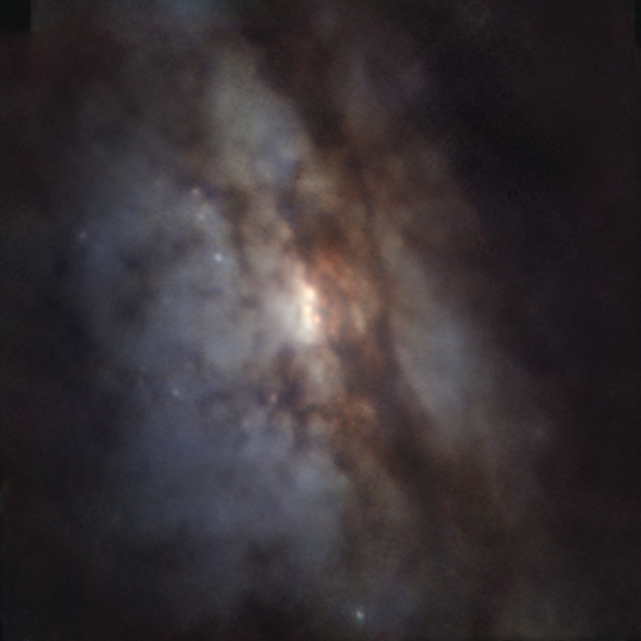

Closest pair of supermassive black holes as seen by MUSE

In this Picture of the Week we peer closer into the galaxy UGC 4211, where astronomers have discovered two supermassive black holes on the verge of merging, separated by just 750 lightyears — the closest to have been found to date and less than half of the previous record. They used ESO’s Very Large Telescope (VLT), the Atacama Large Millimeter/submillimeter Array (ALMA), of which ESO is a partner, and other telescopes to detect the bright light produced as the black holes engulf material in their vicinity.

The image shown here was made using data from the MUSE instrument on ESO’s VLT in Chile, and it shows a classical view of this galaxy, with dust lanes obscuring starlight. Check the alternative versions in the links below, which reveal the presence of two supermassive black holes swallowing material from their surroundings.

Combining data from the VLT, ALMA and other telescopes, a team led by Michael Koss at Eureka Scientific in the US could identify these two black holes and study them in detail. These black holes likely found each other when their host galaxies collided and merged. Observing this system will help improve our understanding of how galaxies and their supermassive black holes grow as they merge.

Alternative versions of this image

Side-by-side comparison
Interactive comparison
Gaseous image

Credit: ESO/Koss et al.